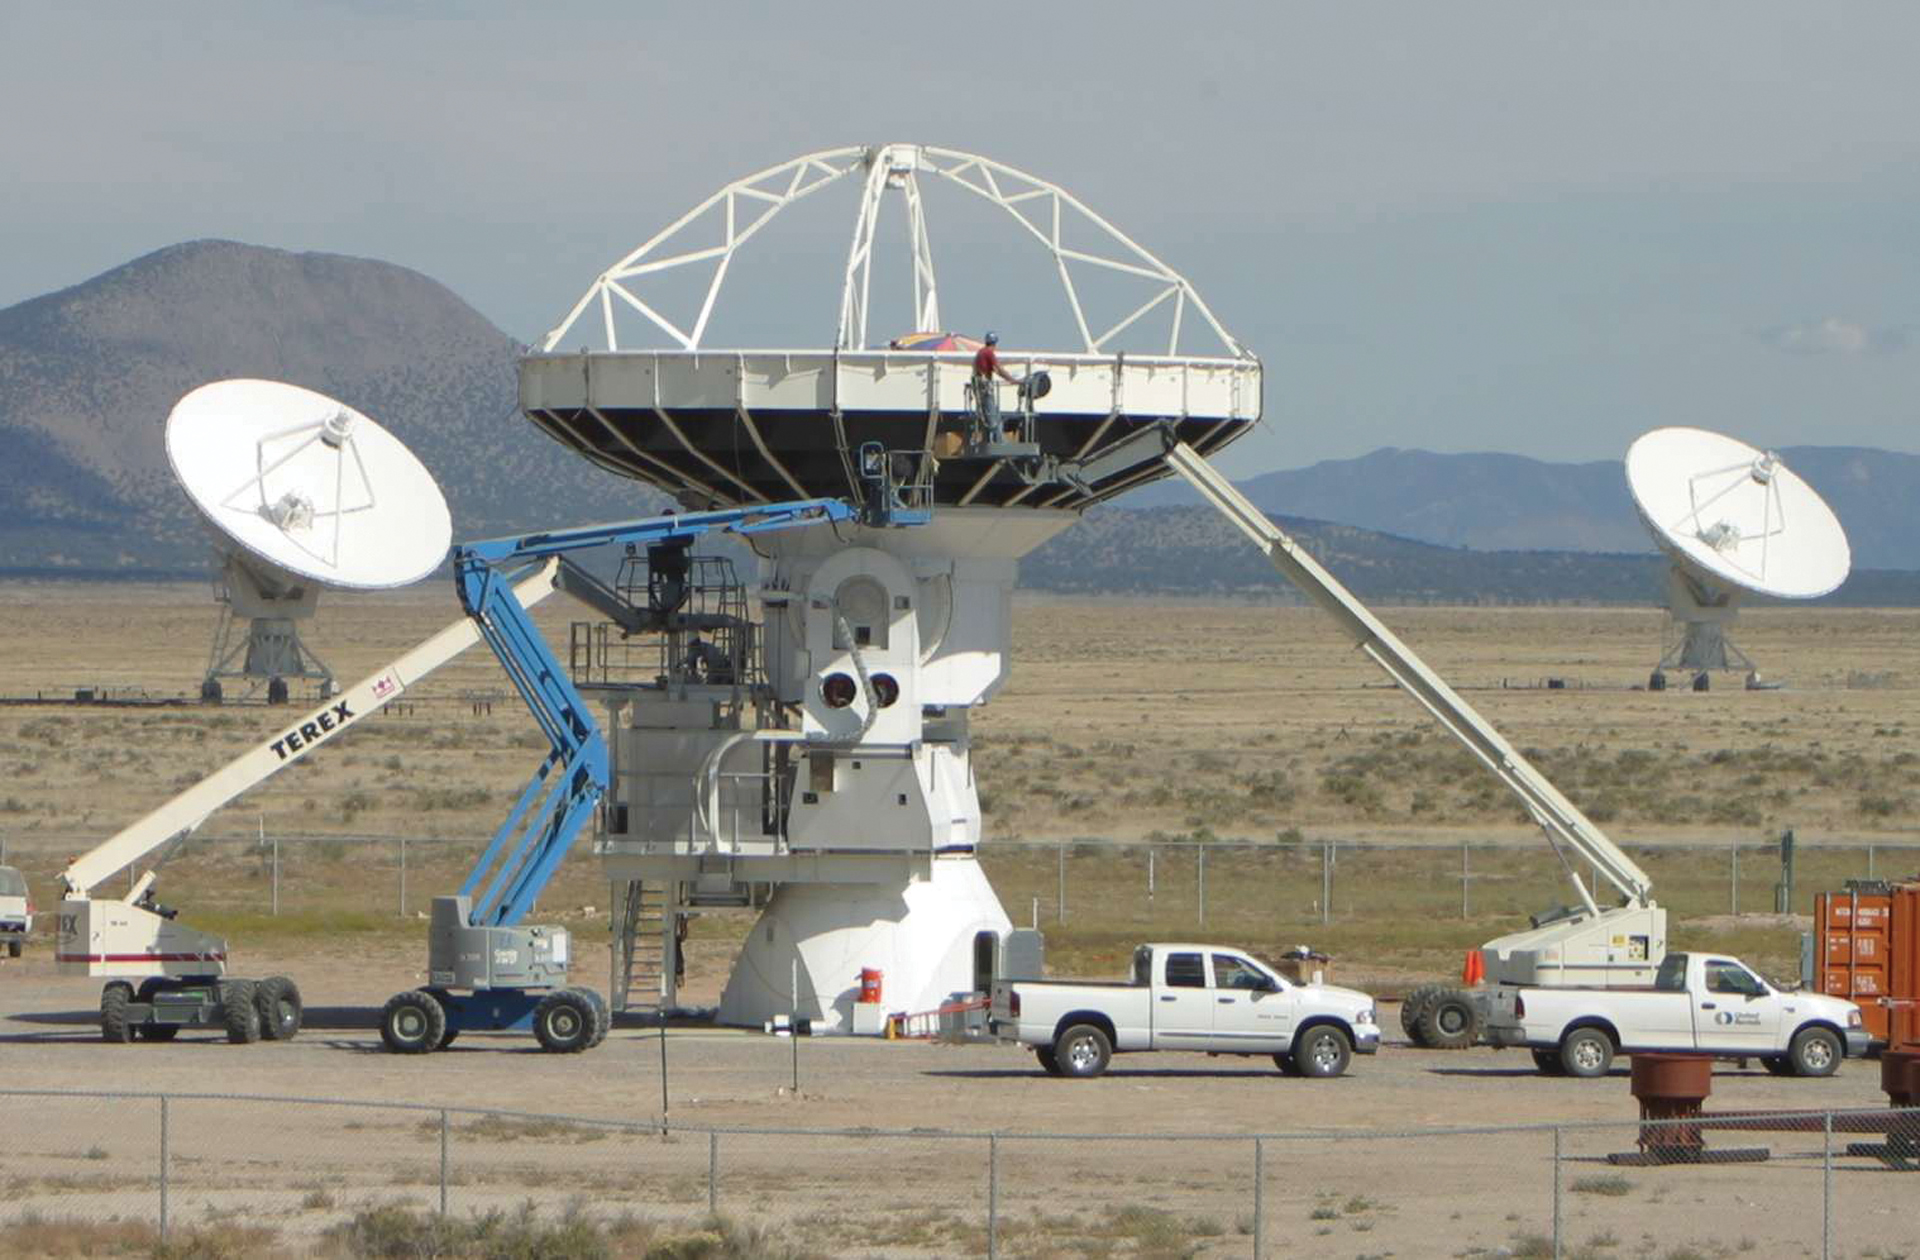

Dismantling the Prototype ALMA Antenna

In 2012, the North American prototype ALMA antenna was dismantled at the Very Large Array testing site. It was packaged and shipped to Greenland where it will be renamed the Greenland Telescope. This antenna will be part of a very long baseline interferometry project run by the United States and Taiwan.

Credit: NRAO/AUI/NSF